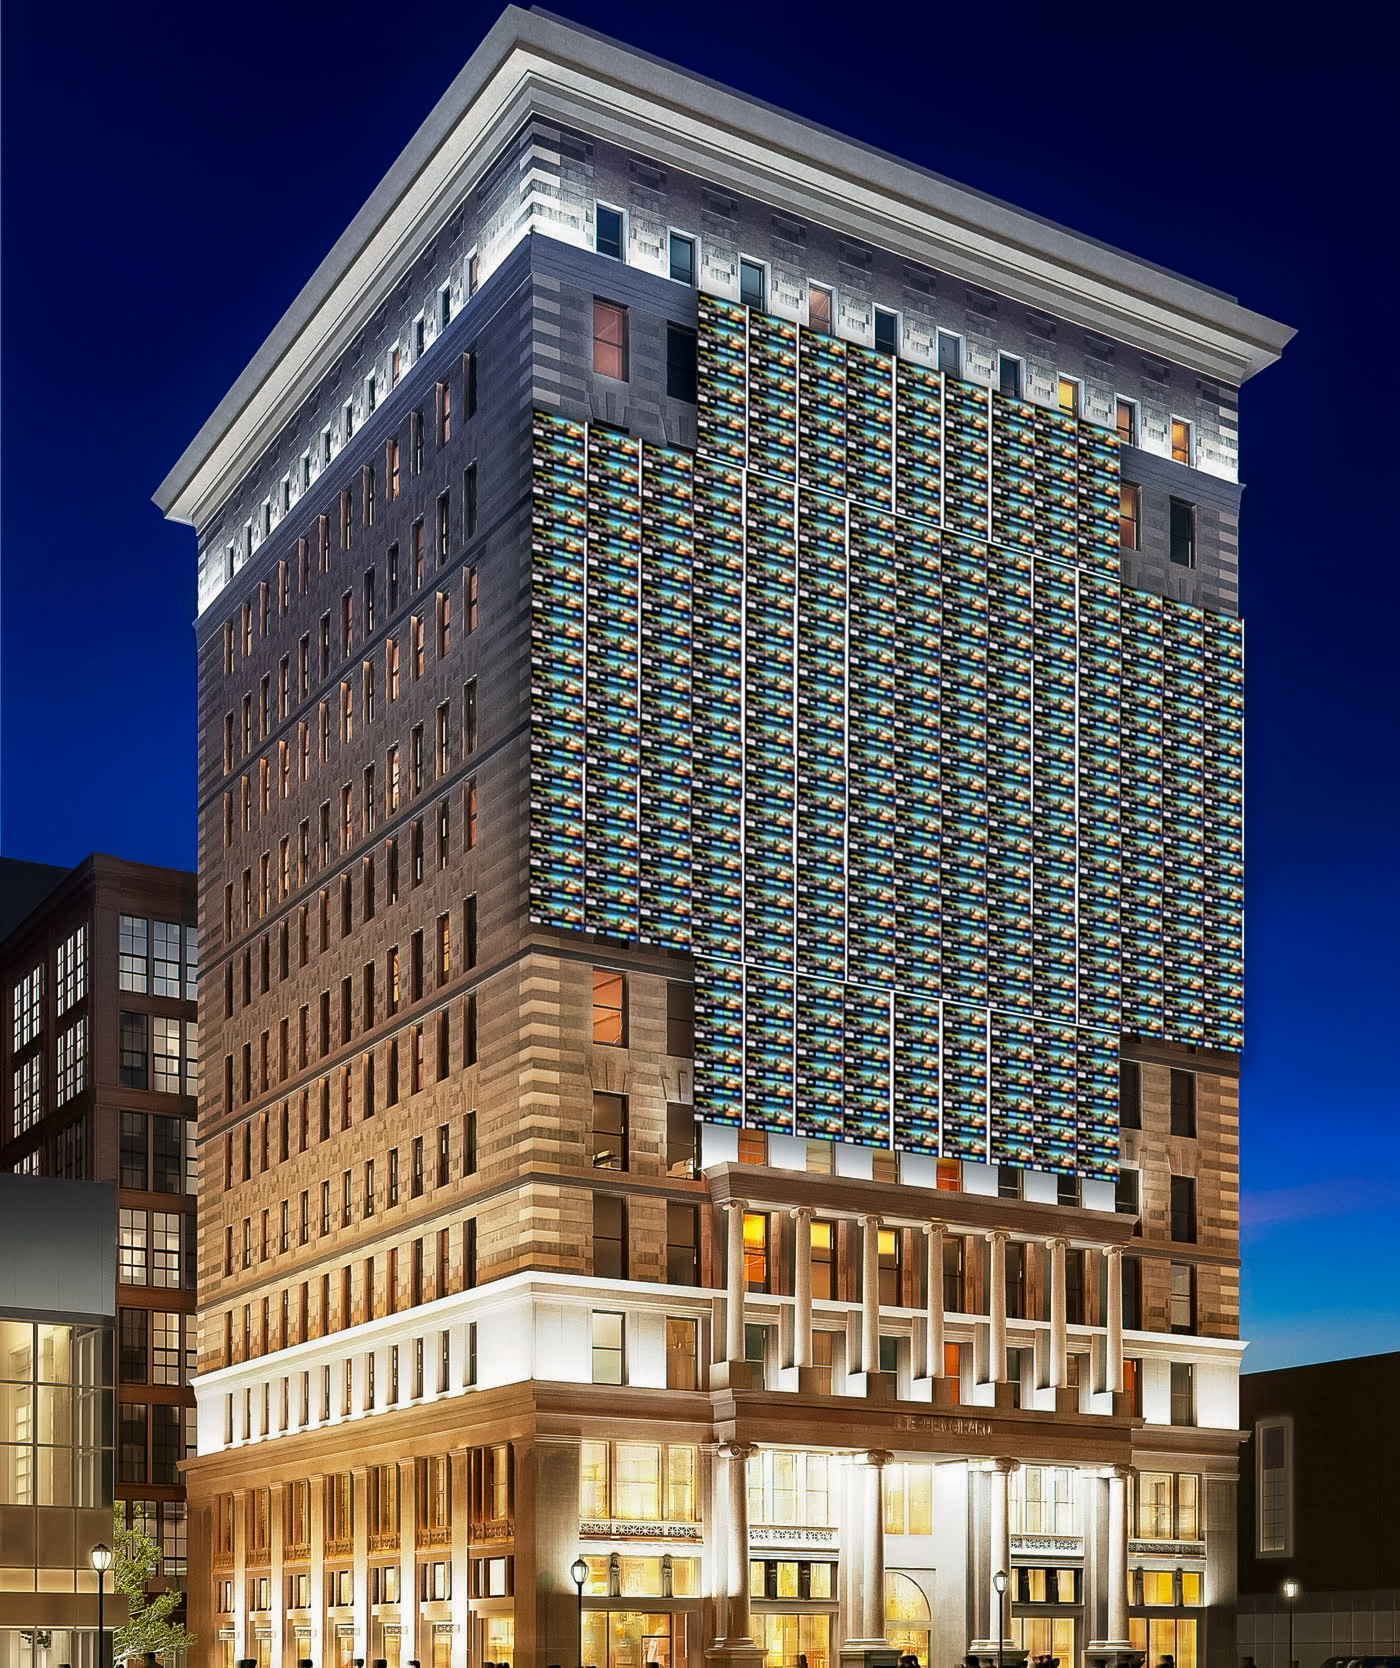

Displaying a Single Rubin Image

NSF–DOE Vera C. Rubin Observatory has a very wide field of view. It would take 400 Ultra HD TV screens to display a single Rubin image.

Credit: RubinObs/NOIRLab/SLAC/NSF/DOE/AURA/T. Rector